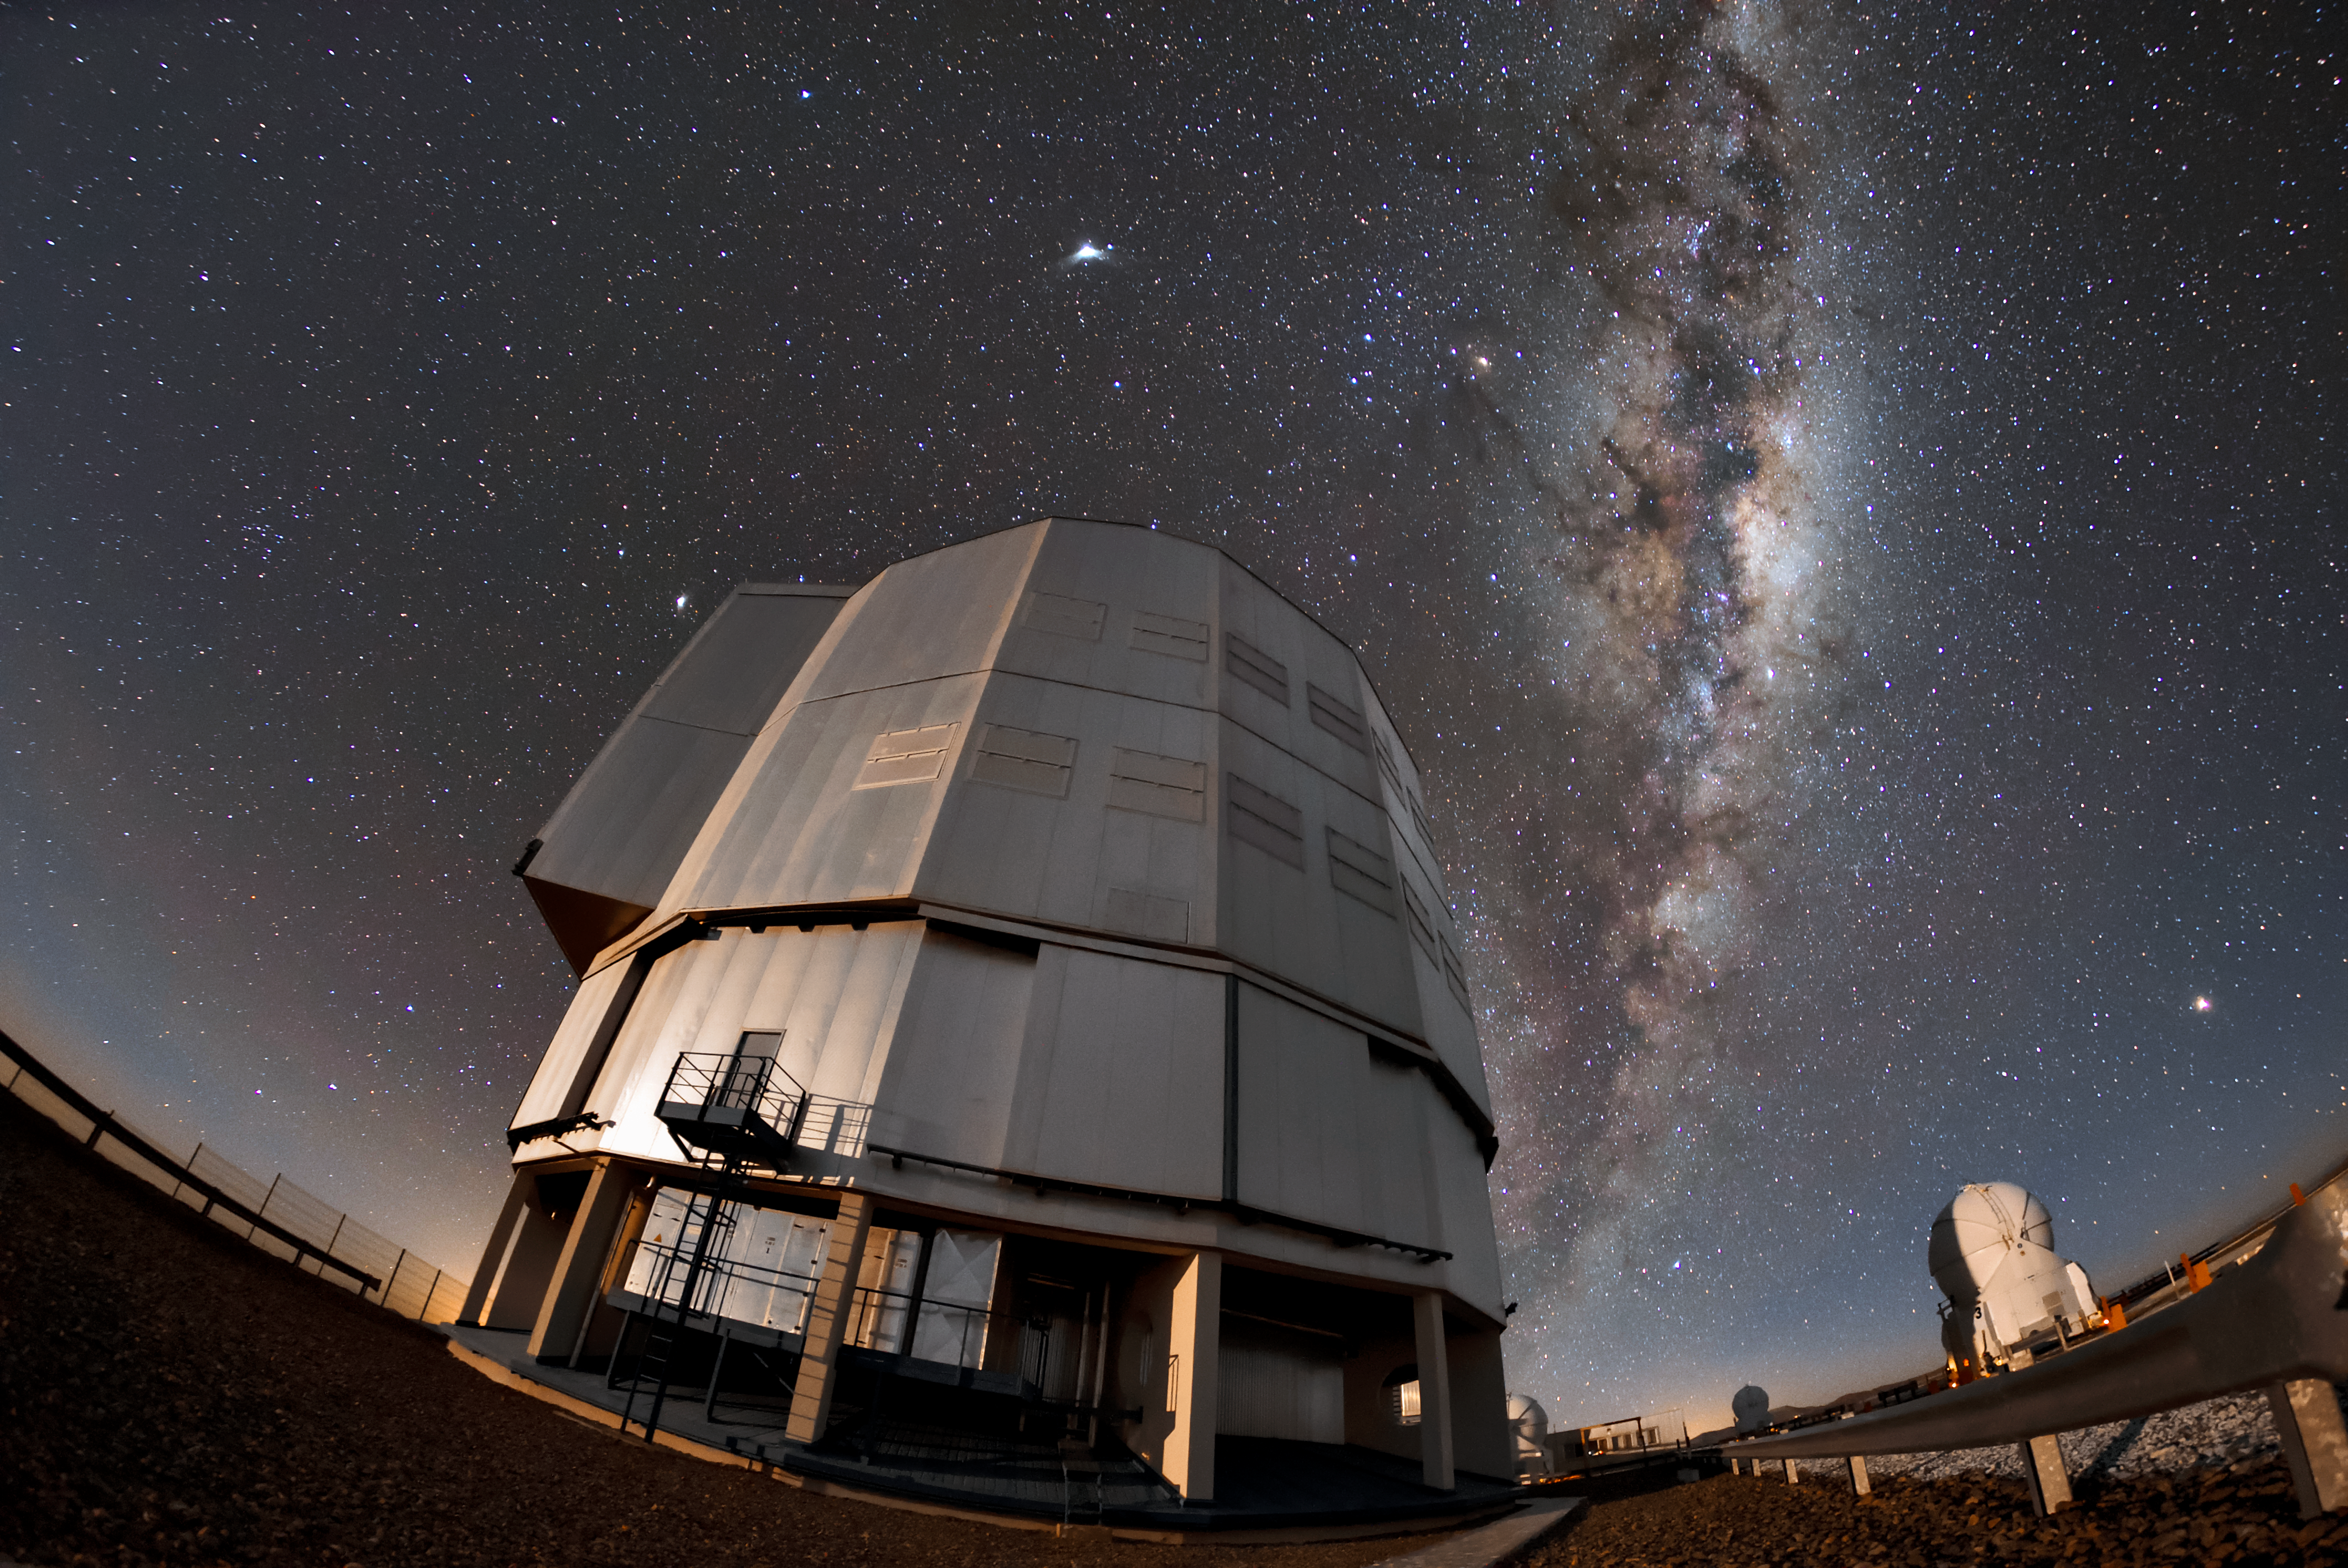

Big questions call for big telescopes

One of the four unit telescopes at the VLT under a clear night at ESO’s Paranal Observatory. Each of the unit telescopes has a main mirror 8.2 metres in diameter, making them some of the largest single-mirror telescopes in the world. They can be used individually or together and, when combined, are equivalent to a single-mirror telescope of 16 metres, effectively the largest optical telescope in the world. Leading to the publication of an average of more than one peer-reviewed scientific paper per day, the VLT is helping astronomers to answer some of the biggest questions about our Universe.

Credit: ESO/Daniele Gasparri (www.astroatacama.com)